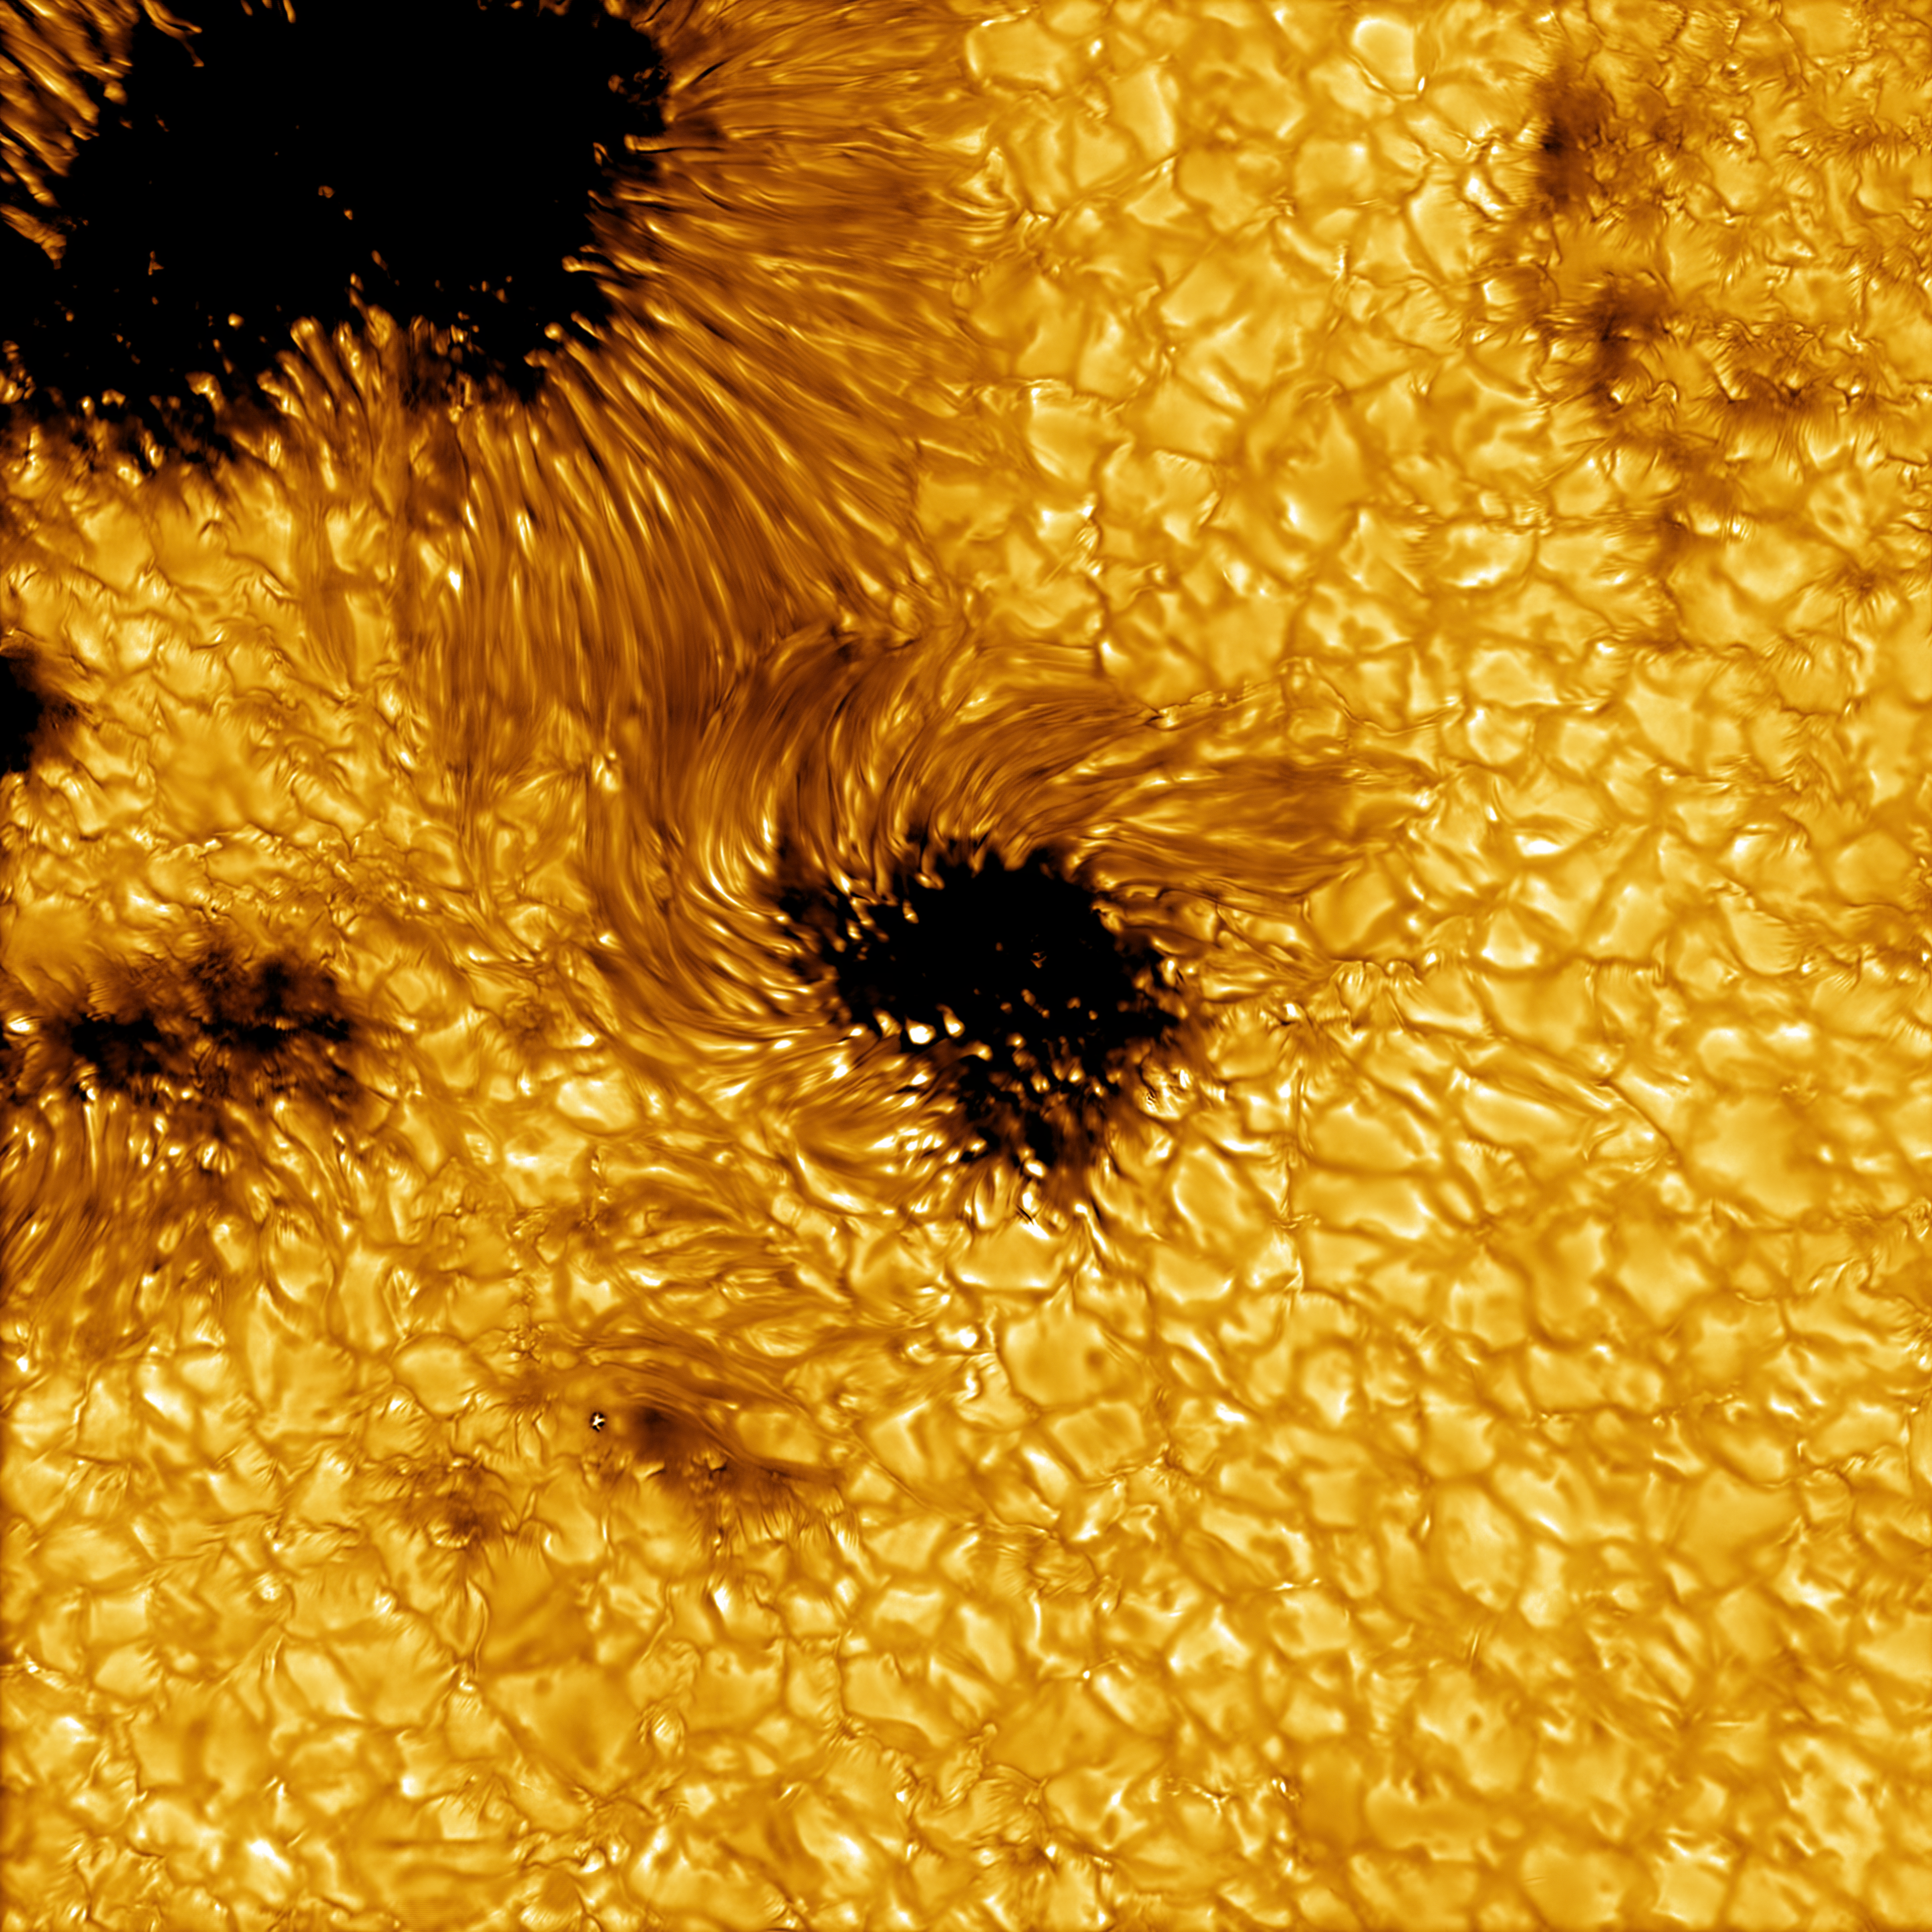

U.S. National Science Foundation Daniel K. Inouye Solar Telescope Begins Science Operations Commissioning Phase

A high-resolution image of solar sunspots captured by the Inouye Solar Telescope on 11 May 2021 (not from the first science observation). The data leading to this image were acquired with the Visible Broadband Imager blue channel at a wavelength of 450 nanometers.

Credit: NSO/AURA/NSF